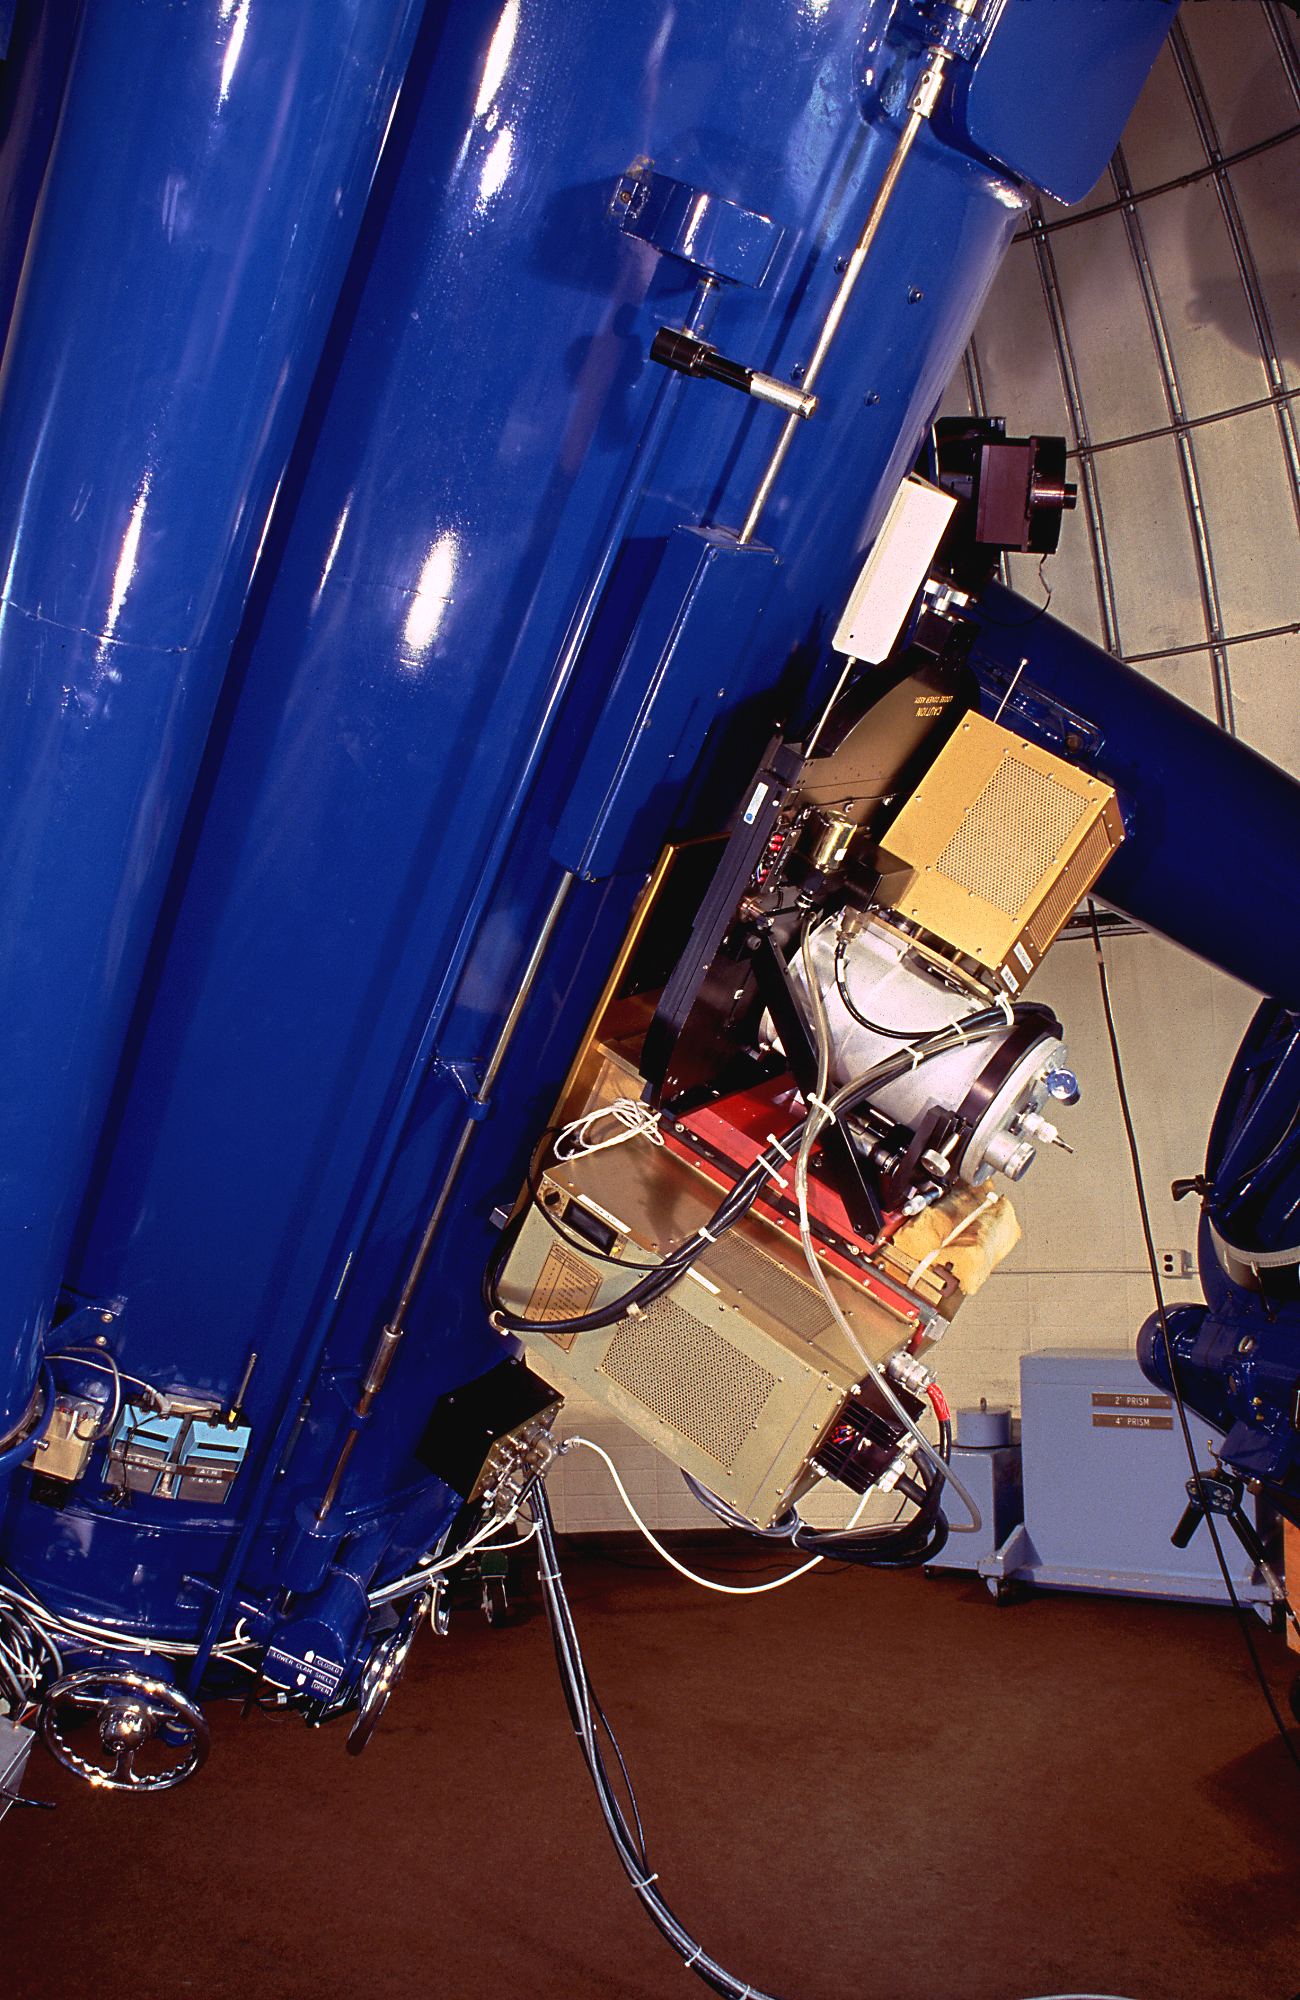

Burrell Schmidt Telescope CCD

The direct imaging CCD camera at the Burrell Schmidt Telescope of the Case Western Reserve University's Warner and Swasey Observatory, which telescope is operated at the Kitt Peak National Observatory near Tucson, Arizona.

Credit: M.Hanna, G.Pickens/NOIRLab/NSF/AURA/